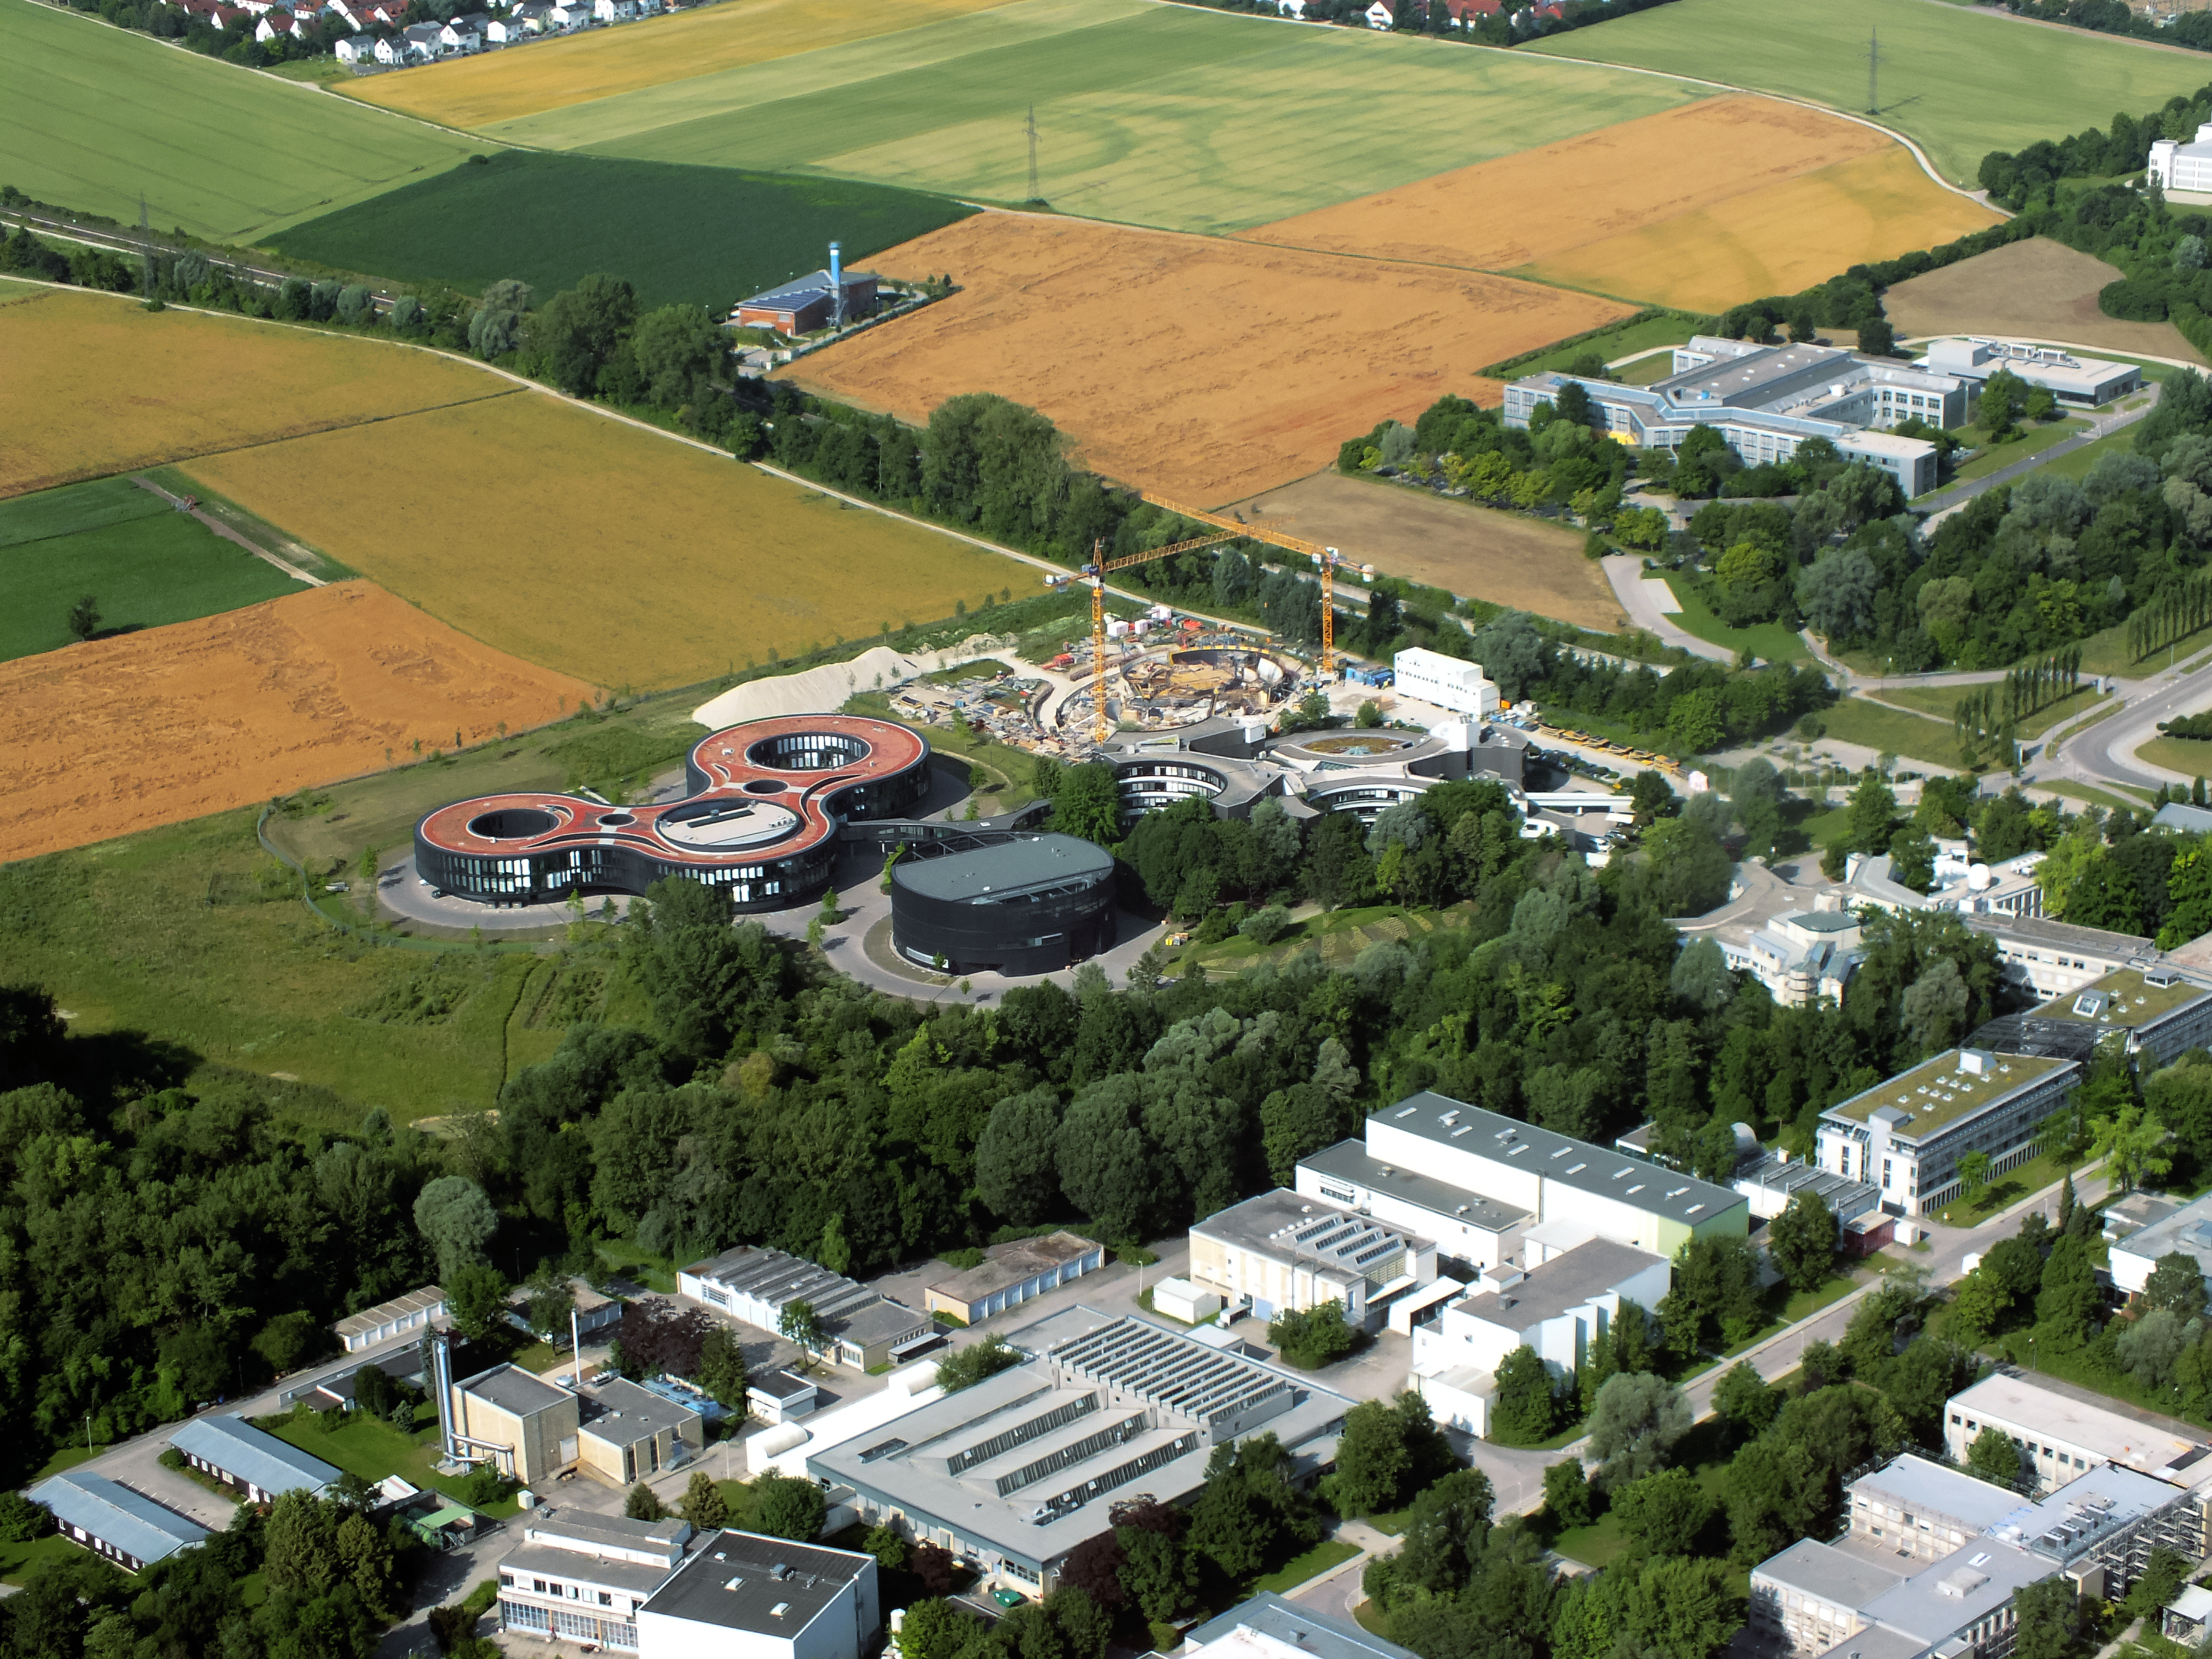

Aerial view of ESO Headquarters

In Garching bei München, nestled into the lush Bavarian landscape, are the ESO Headquarters and the ESO Supernova Planetarium and Visitor Centre, both of which are pictured in this incredible image from a ultralight plane.

The construction site of the ESO Supernova can be seen encircled by cranes. Below this site lies the sleek, curved ESO Headquarter buildings. The original ESO Headquarters building is situated to the right, with the new extension building to the left. The black, rounded building is the technical building, where work on new instruments is carried out.

Credit: ESO/E. Graf